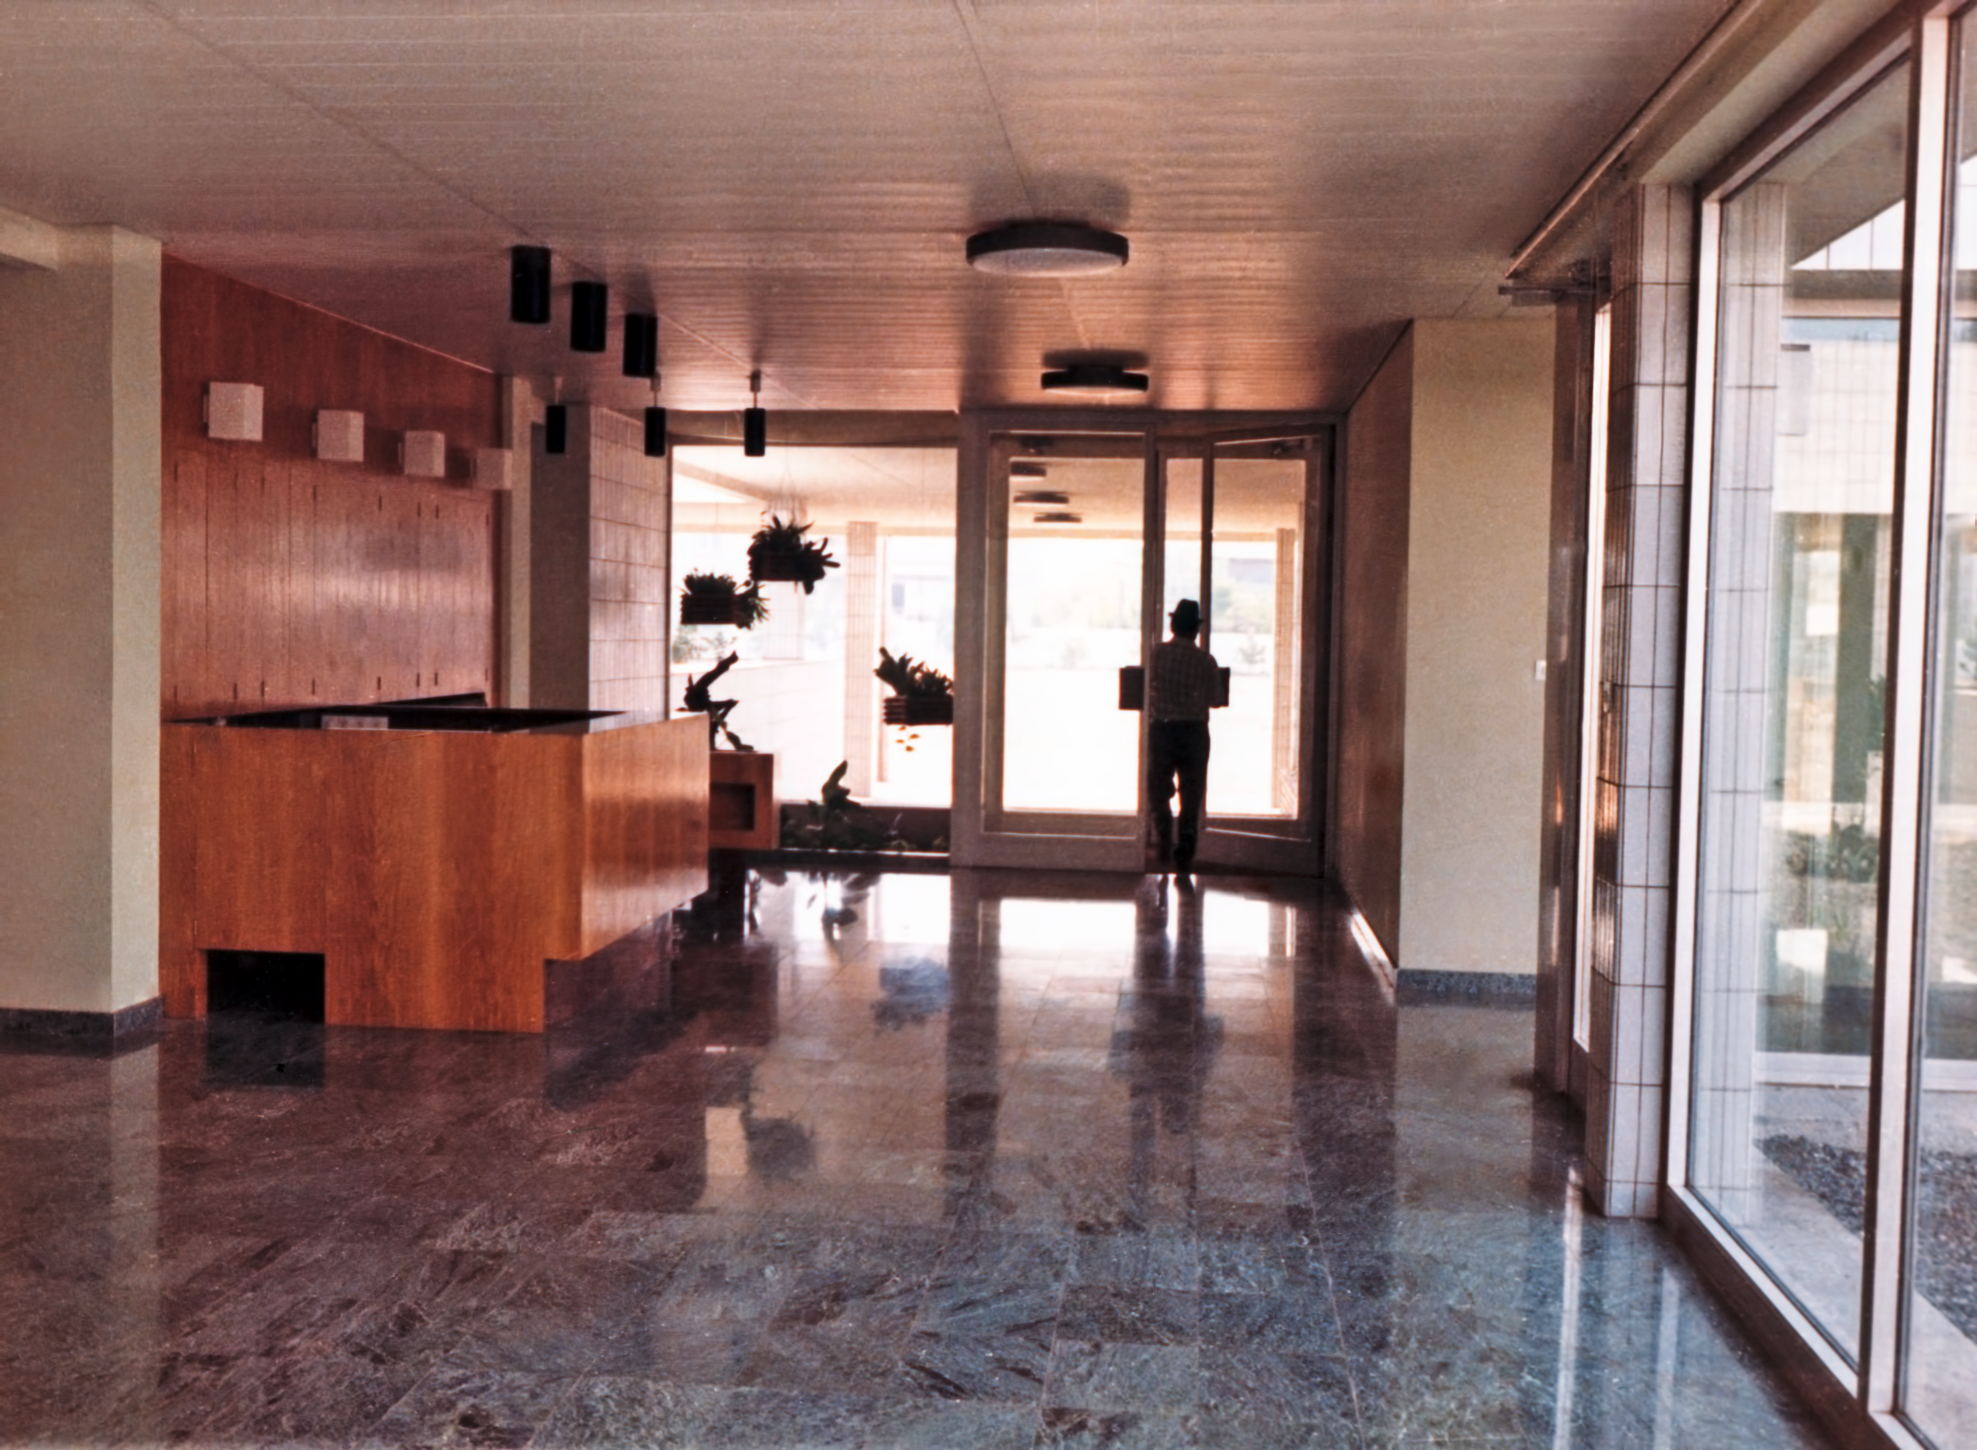

ESO Vitacura Offices in 1969

The main entrance and reception area at ESO's Vitacura Offices, in Santiago, Chile, in 1969.

Credit: ESO/Hochtief